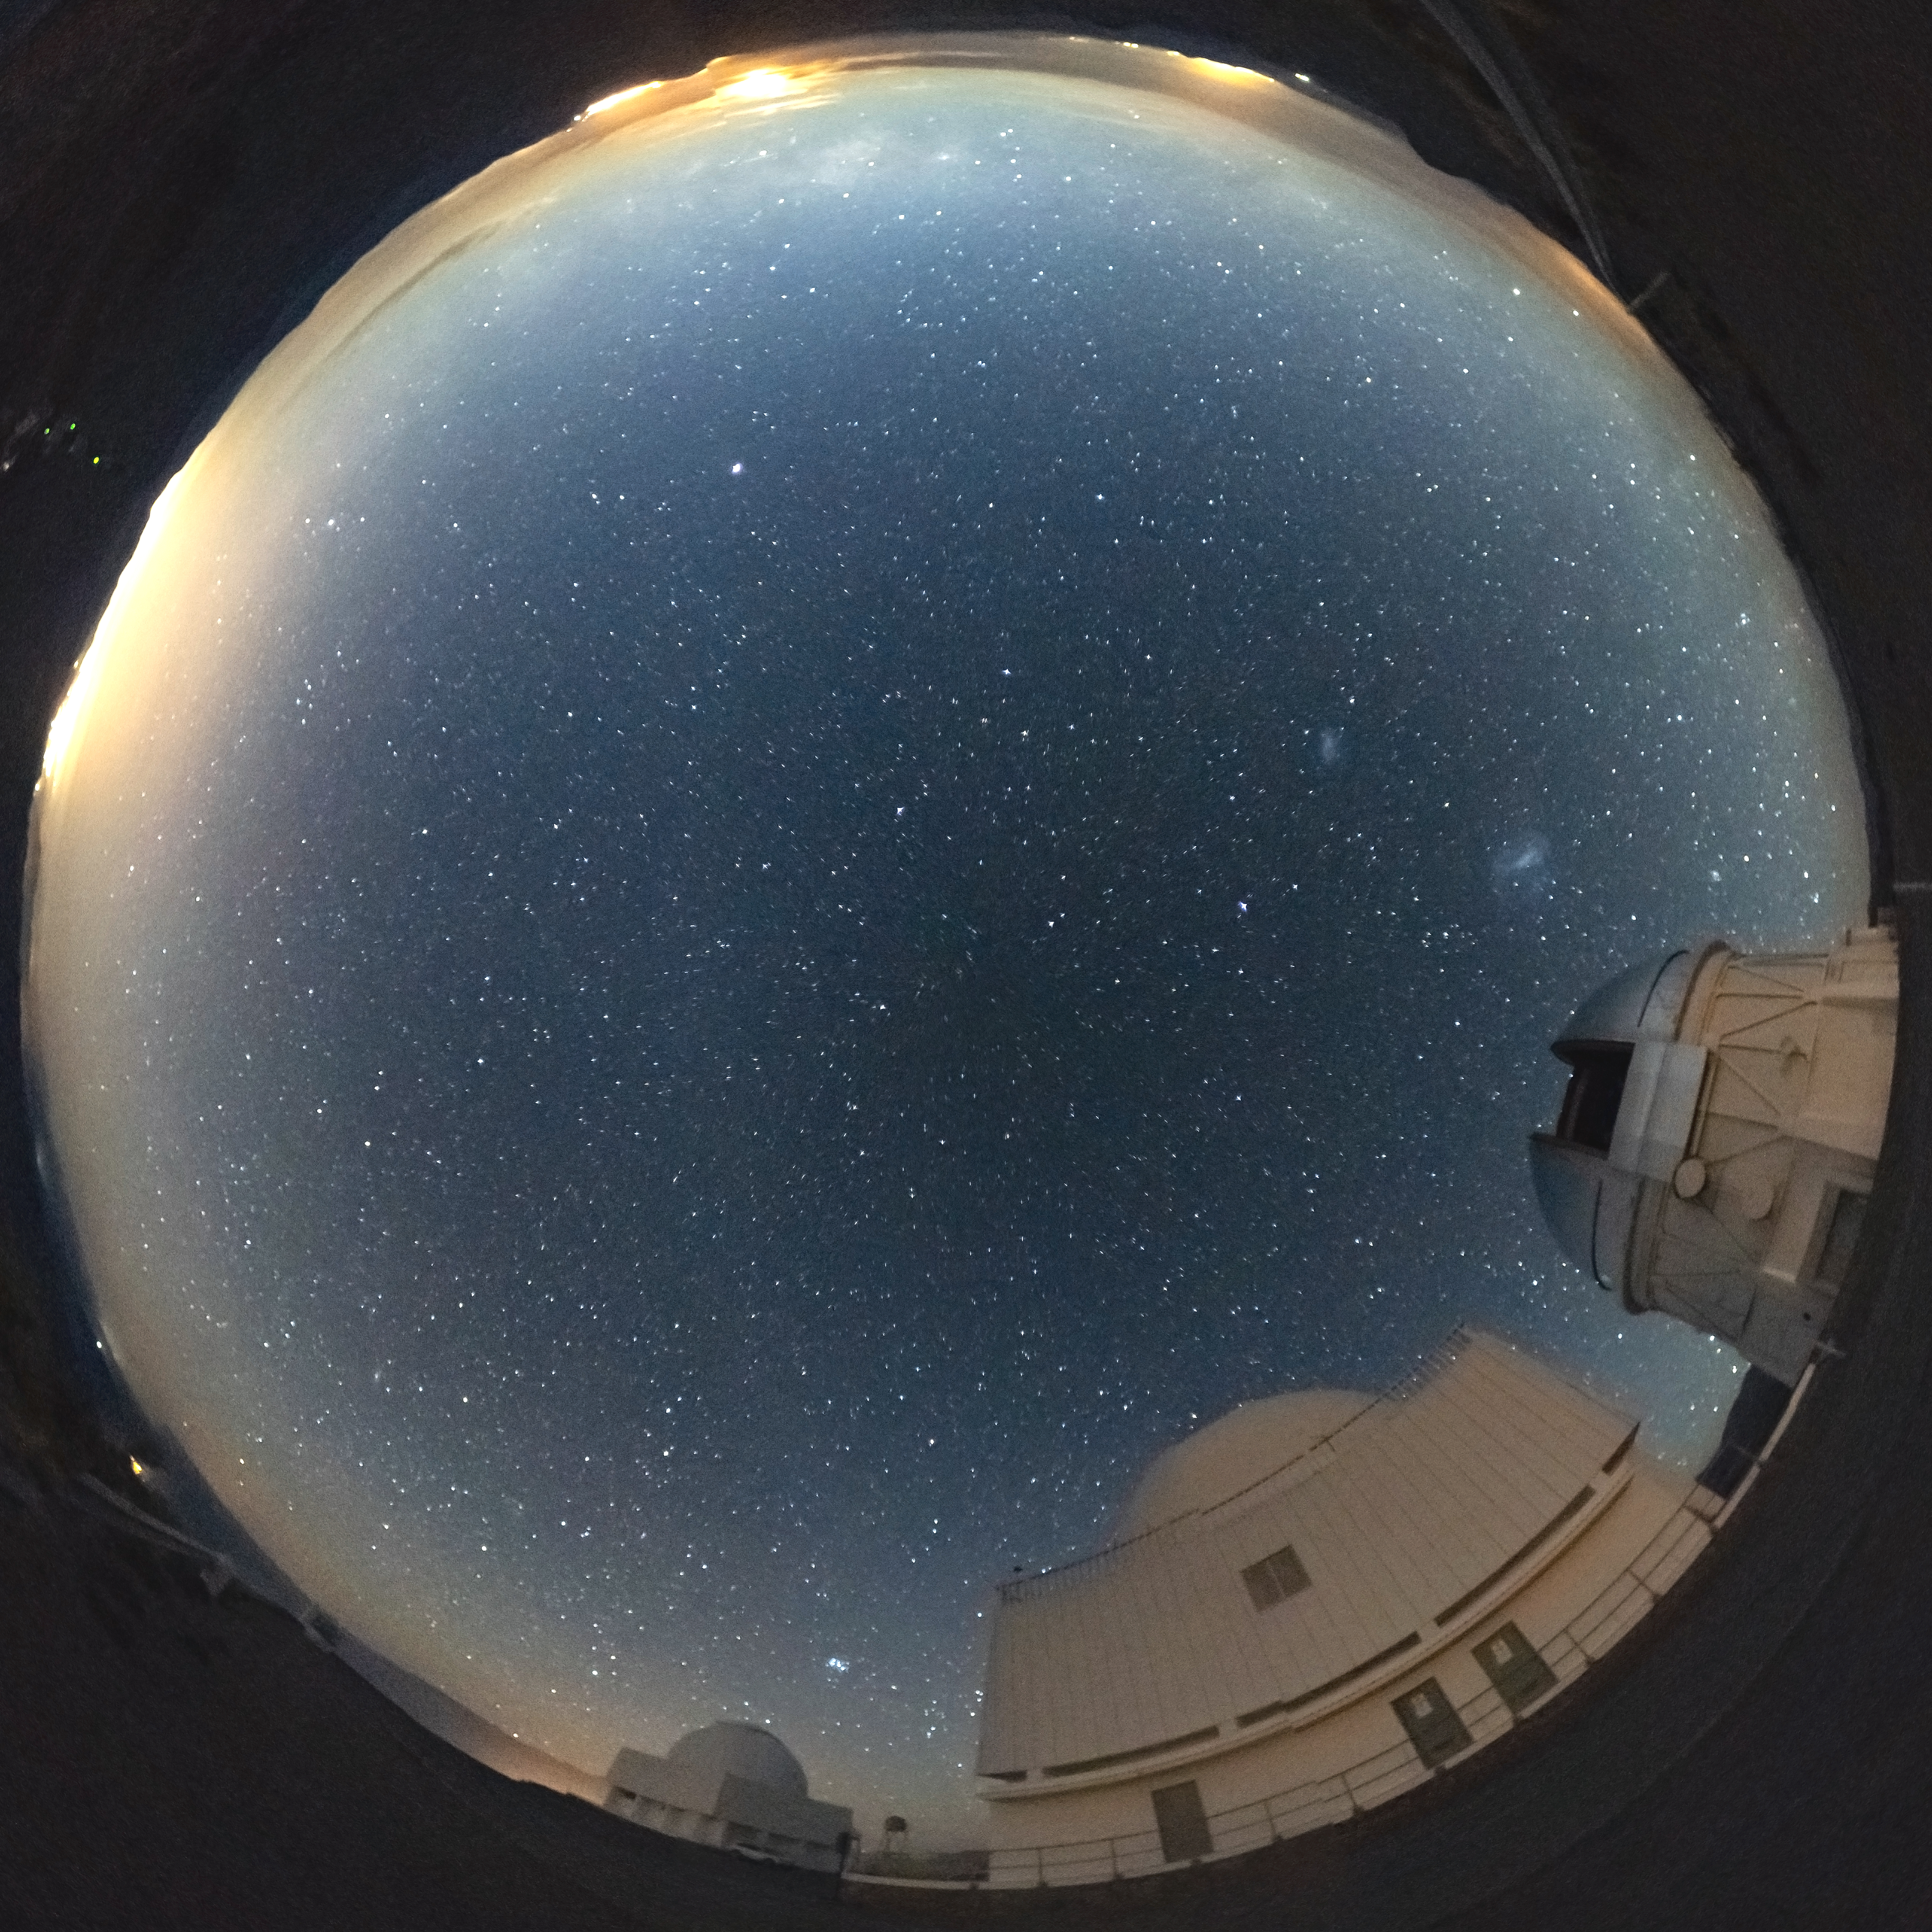

CTIO fish-eye view

CTIO fish-eye view.

Credit: CTIO/NOIRLab/AURA/D. Munizaga